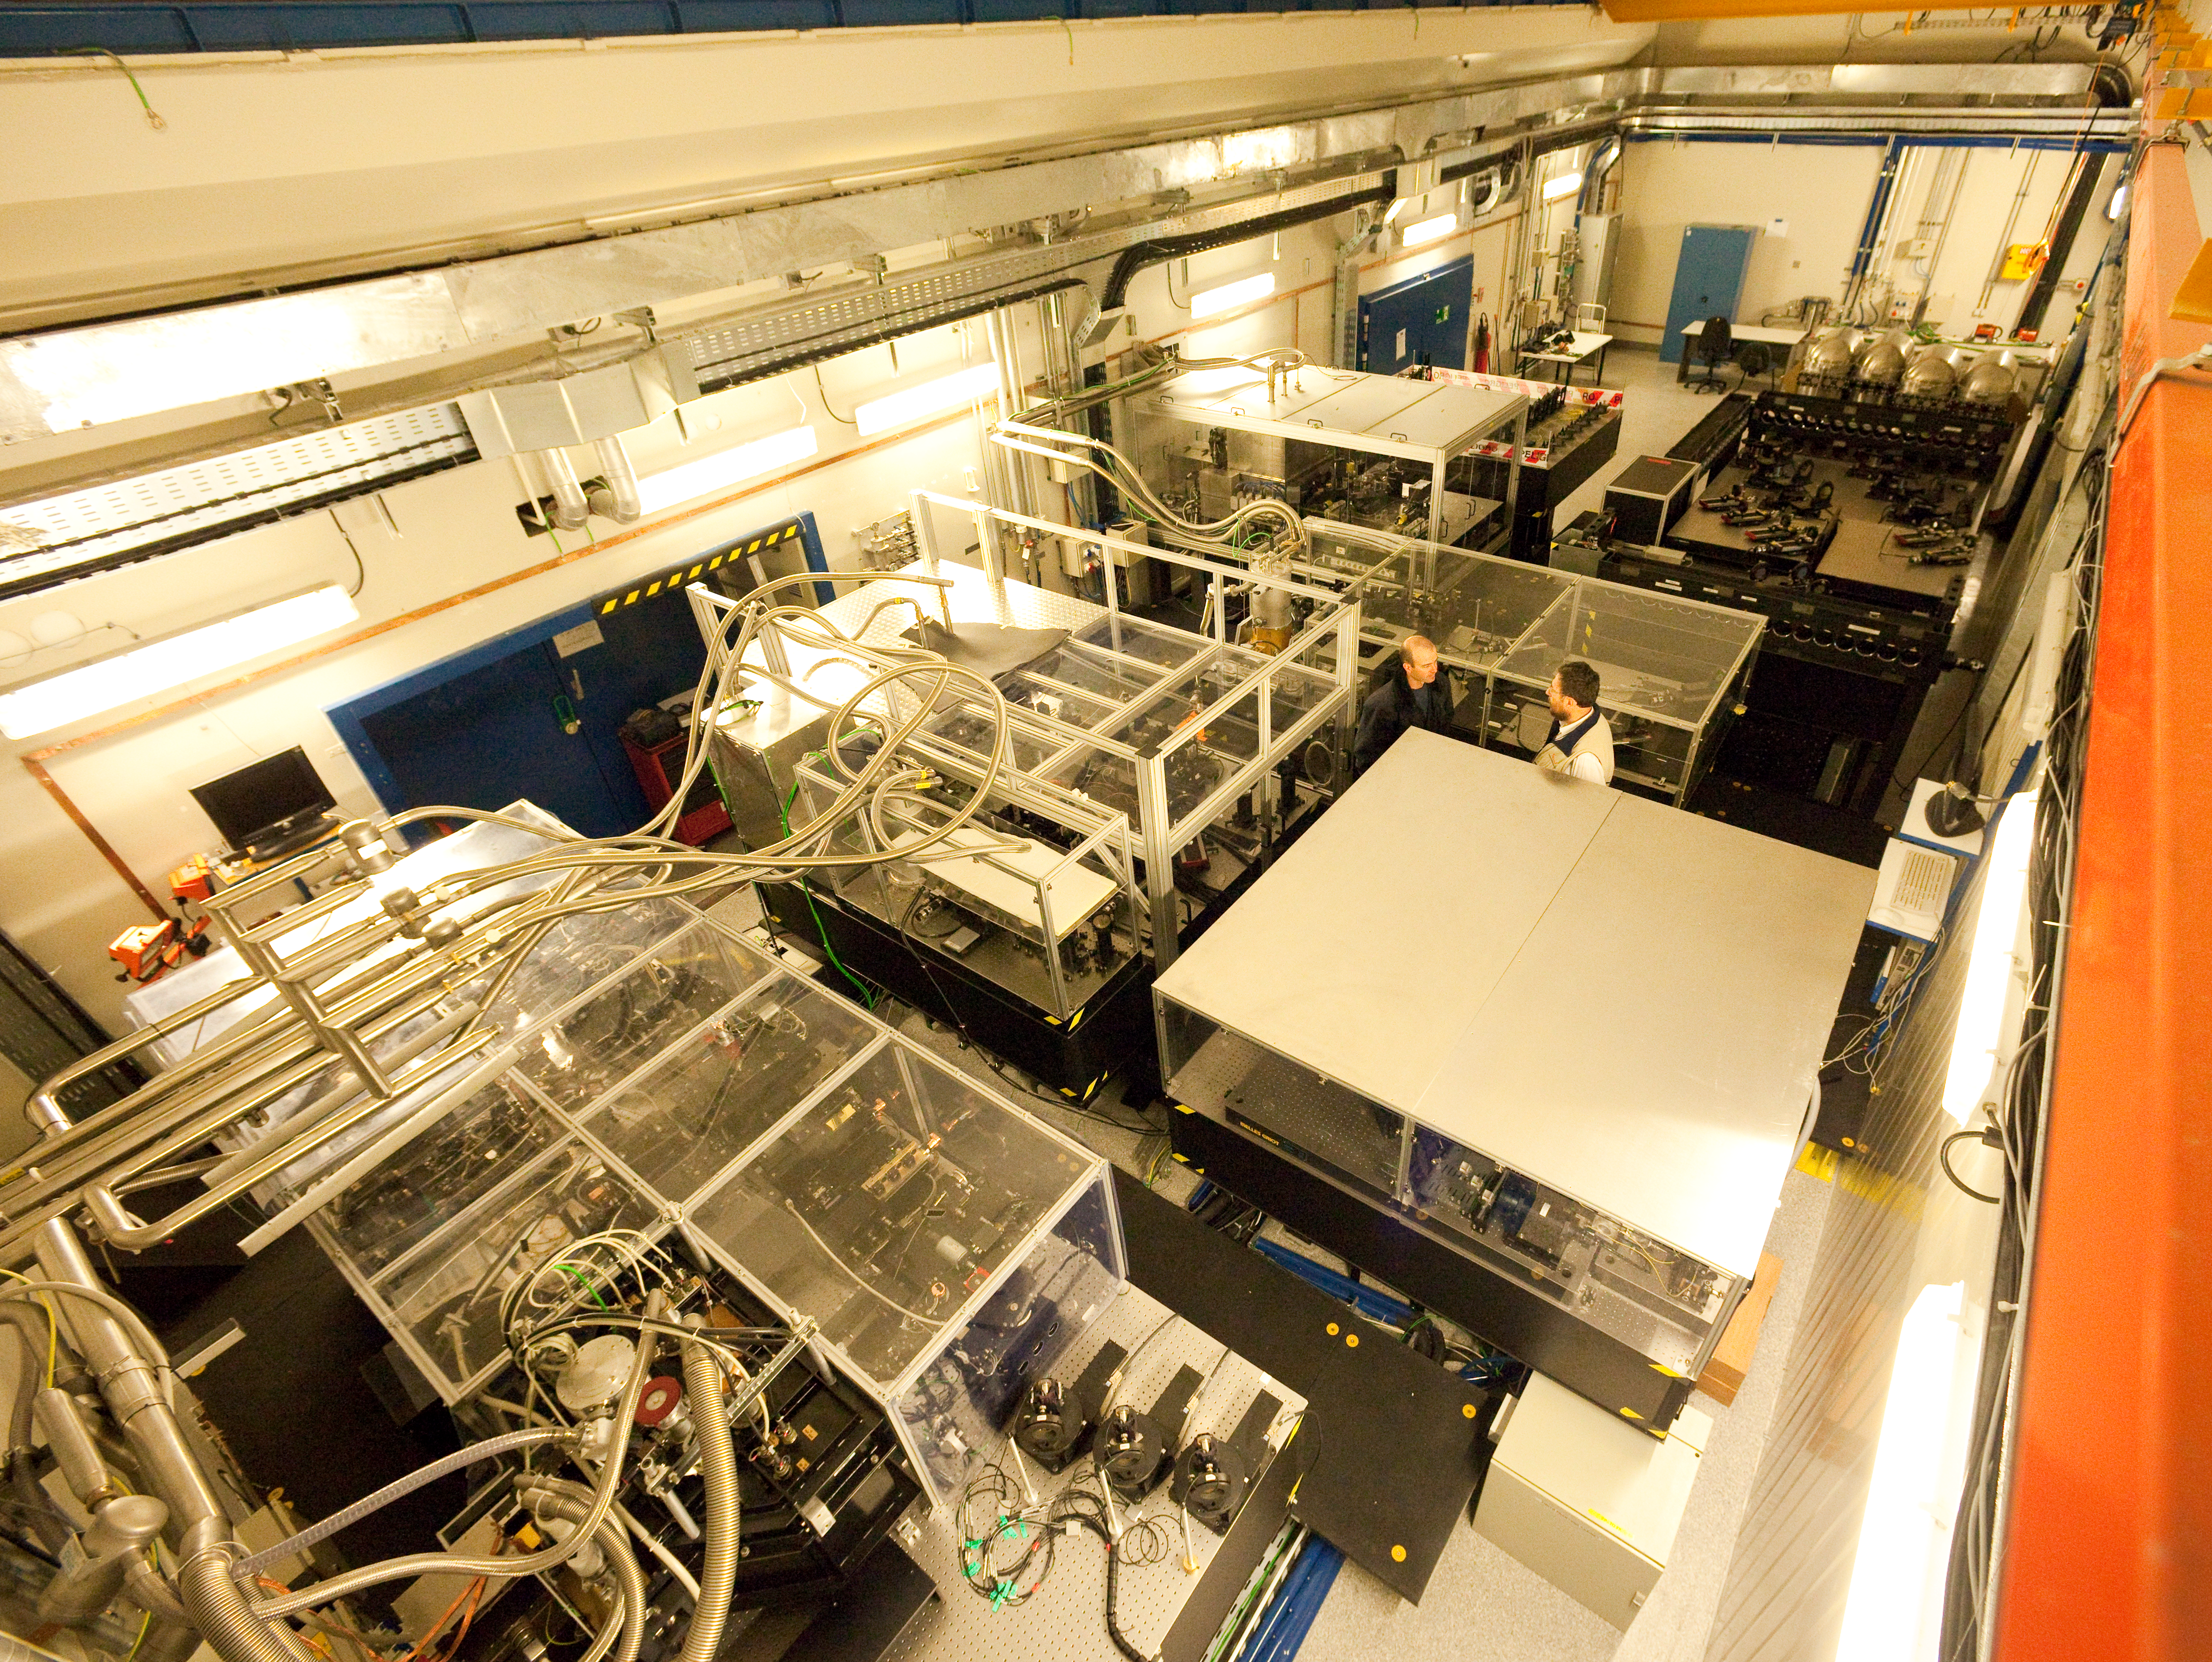

The VLTI laboratory at Paranal

At the Very Large Telescope (VLT), the telescopes can work together, in groups of two or three, to form a giant ‘interferometer’, the ESO Very Large Telescope Interferometer (VLTI). This allows astronomers to see details up to 25 times finer than with the individual telescopes. The light beams are combined in the VLTI laboratory using a complex system of mirrors in underground tunnels where the light paths must be kept equal to distances less than 1/1000 mm over a hundred metres. This image of the VLTI laboratory was taken in March 2009.

Credit: ESO